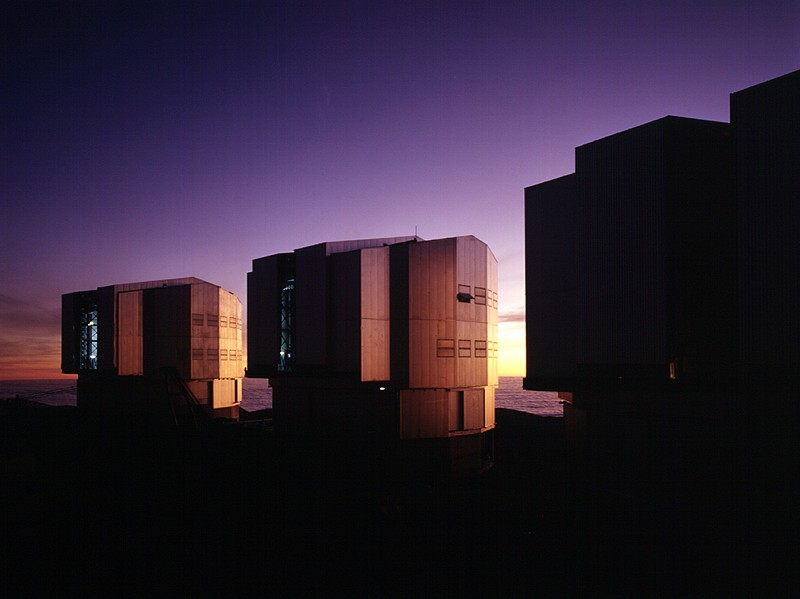

UT enclosures in the evening light

Evening view towards the west with enclosures 1, 2 and 3.

Credit: ESO